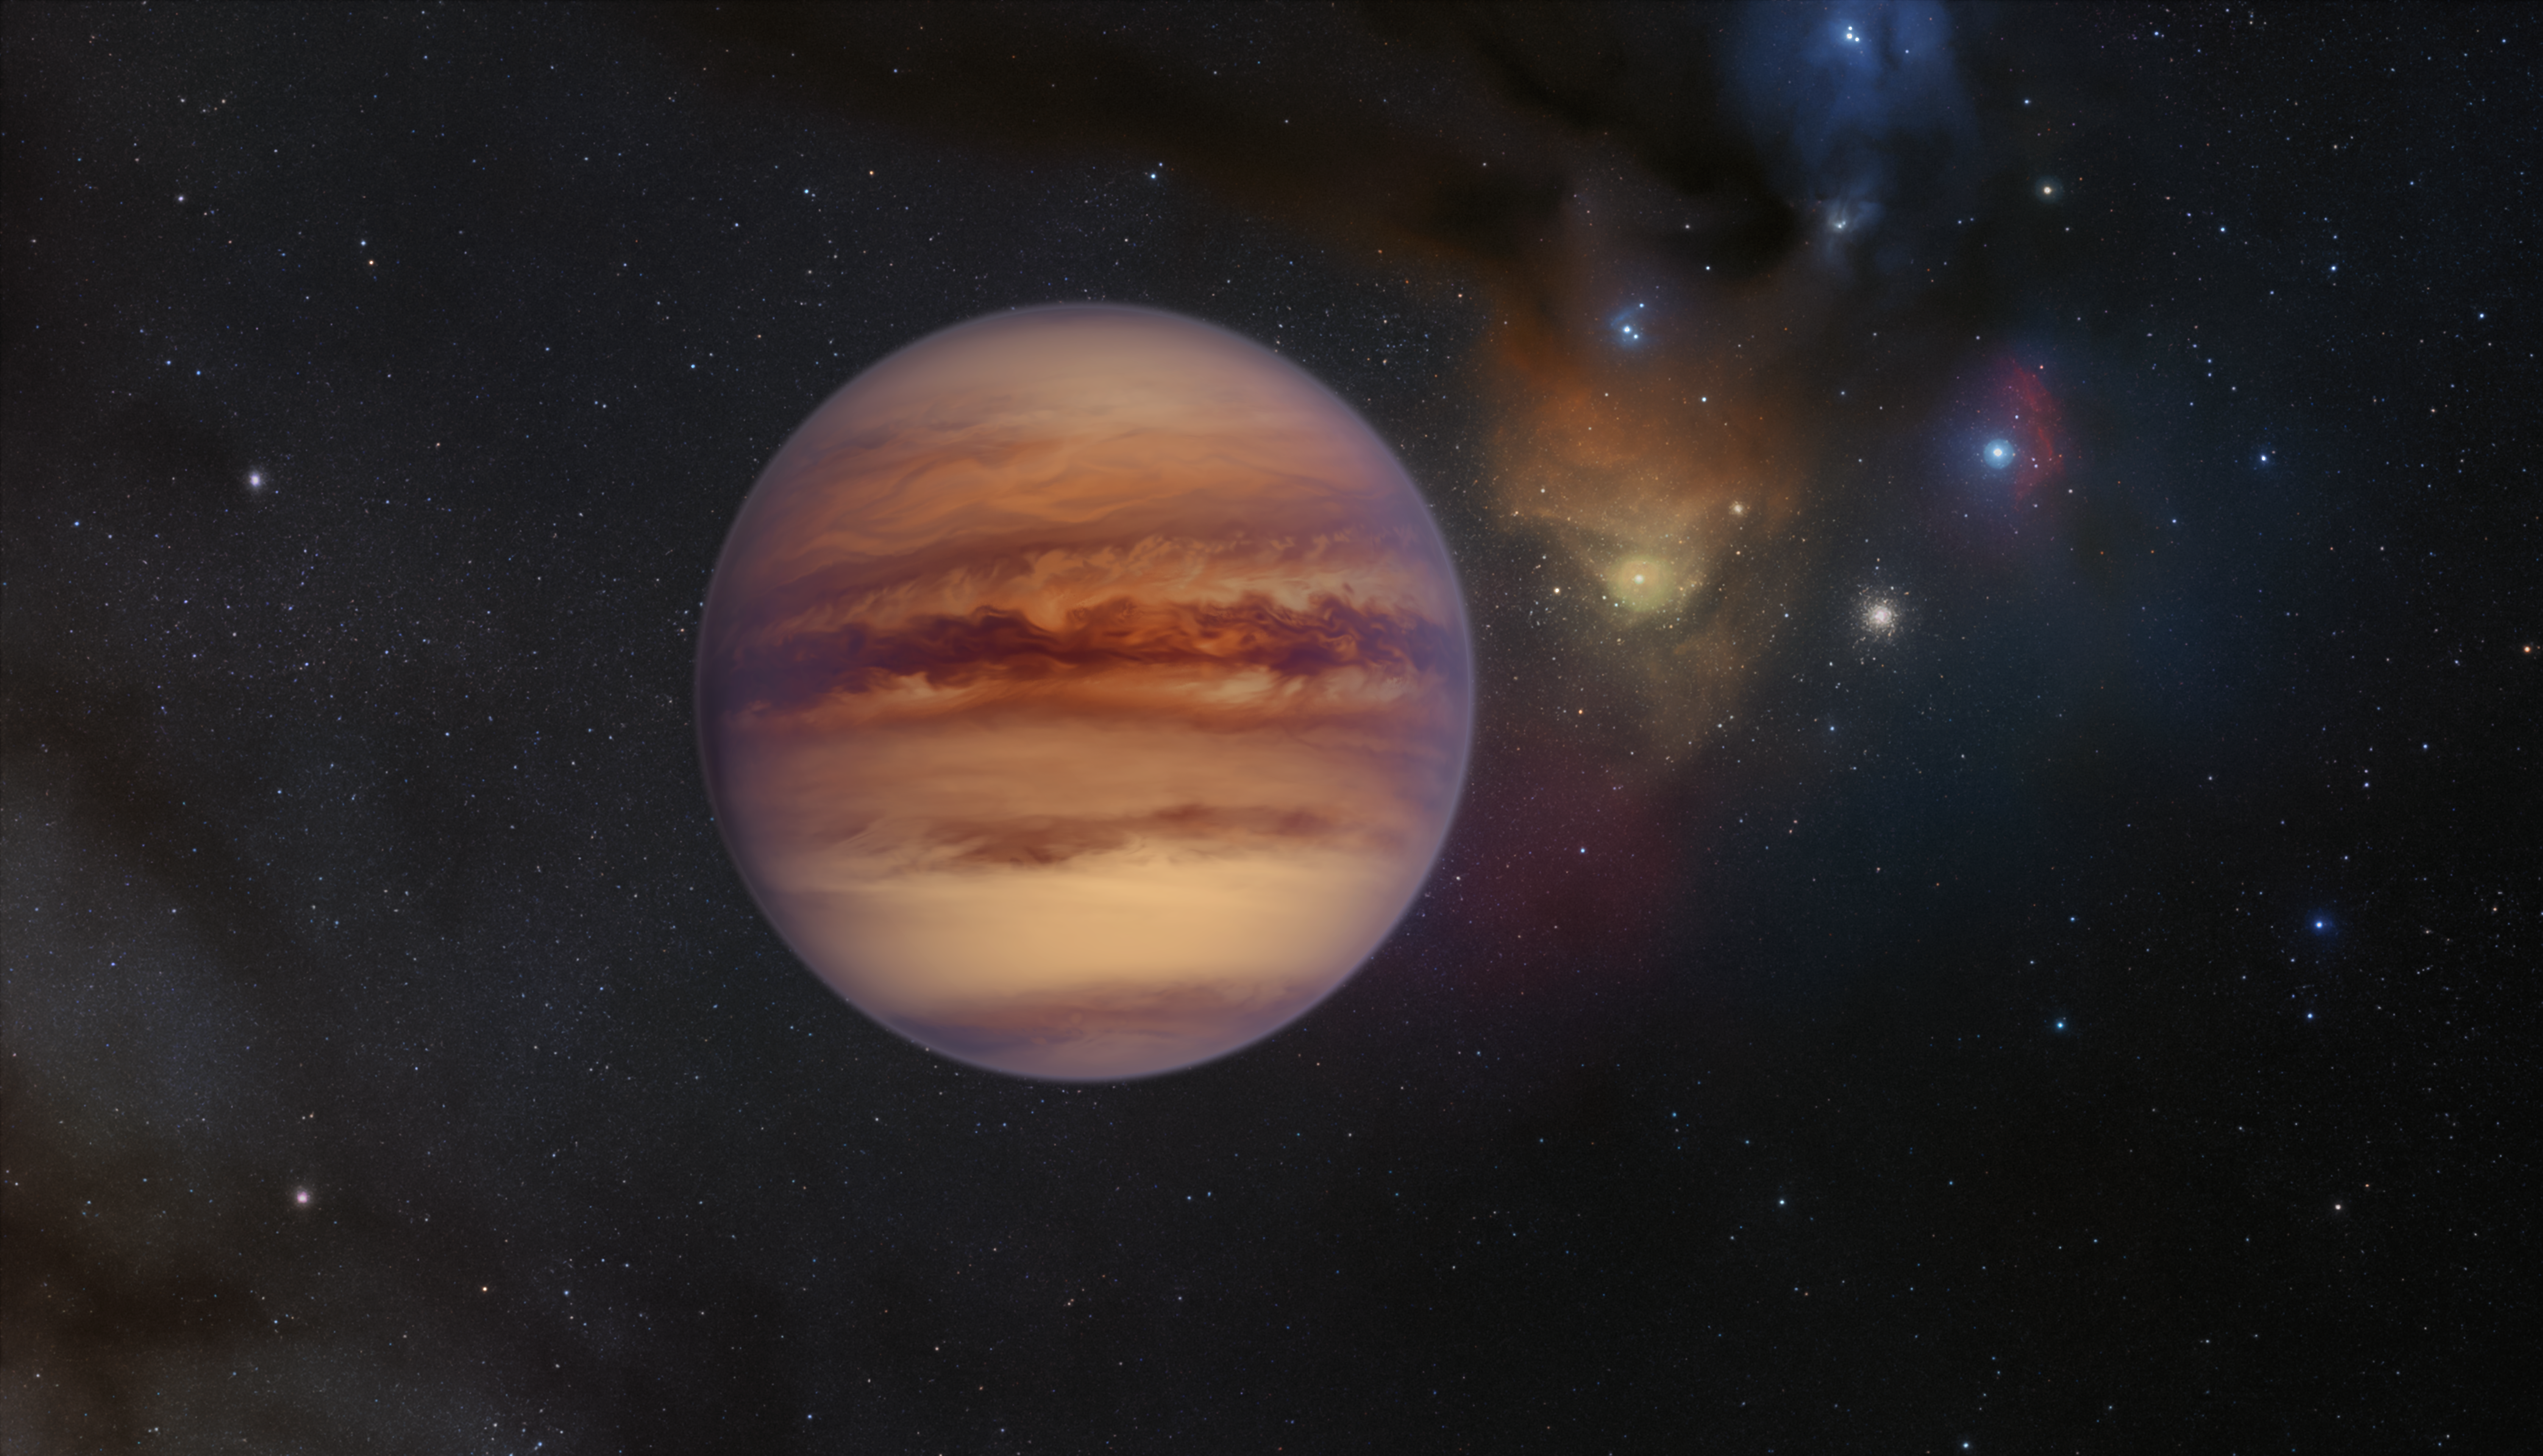

Artist’s impression of a rogue planet in Rho Ophiuchi

This artist’s impression shows an example of a rogue planet with the Rho Ophiuchi cloud complex visible in the background. Rogue planets have masses comparable to those of the planets in our Solar System but do not orbit a star, instead roaming freely on their own.

Credit: ESO/M. Kornmesser/S. Guisard (www.eso.org/~sguisard)